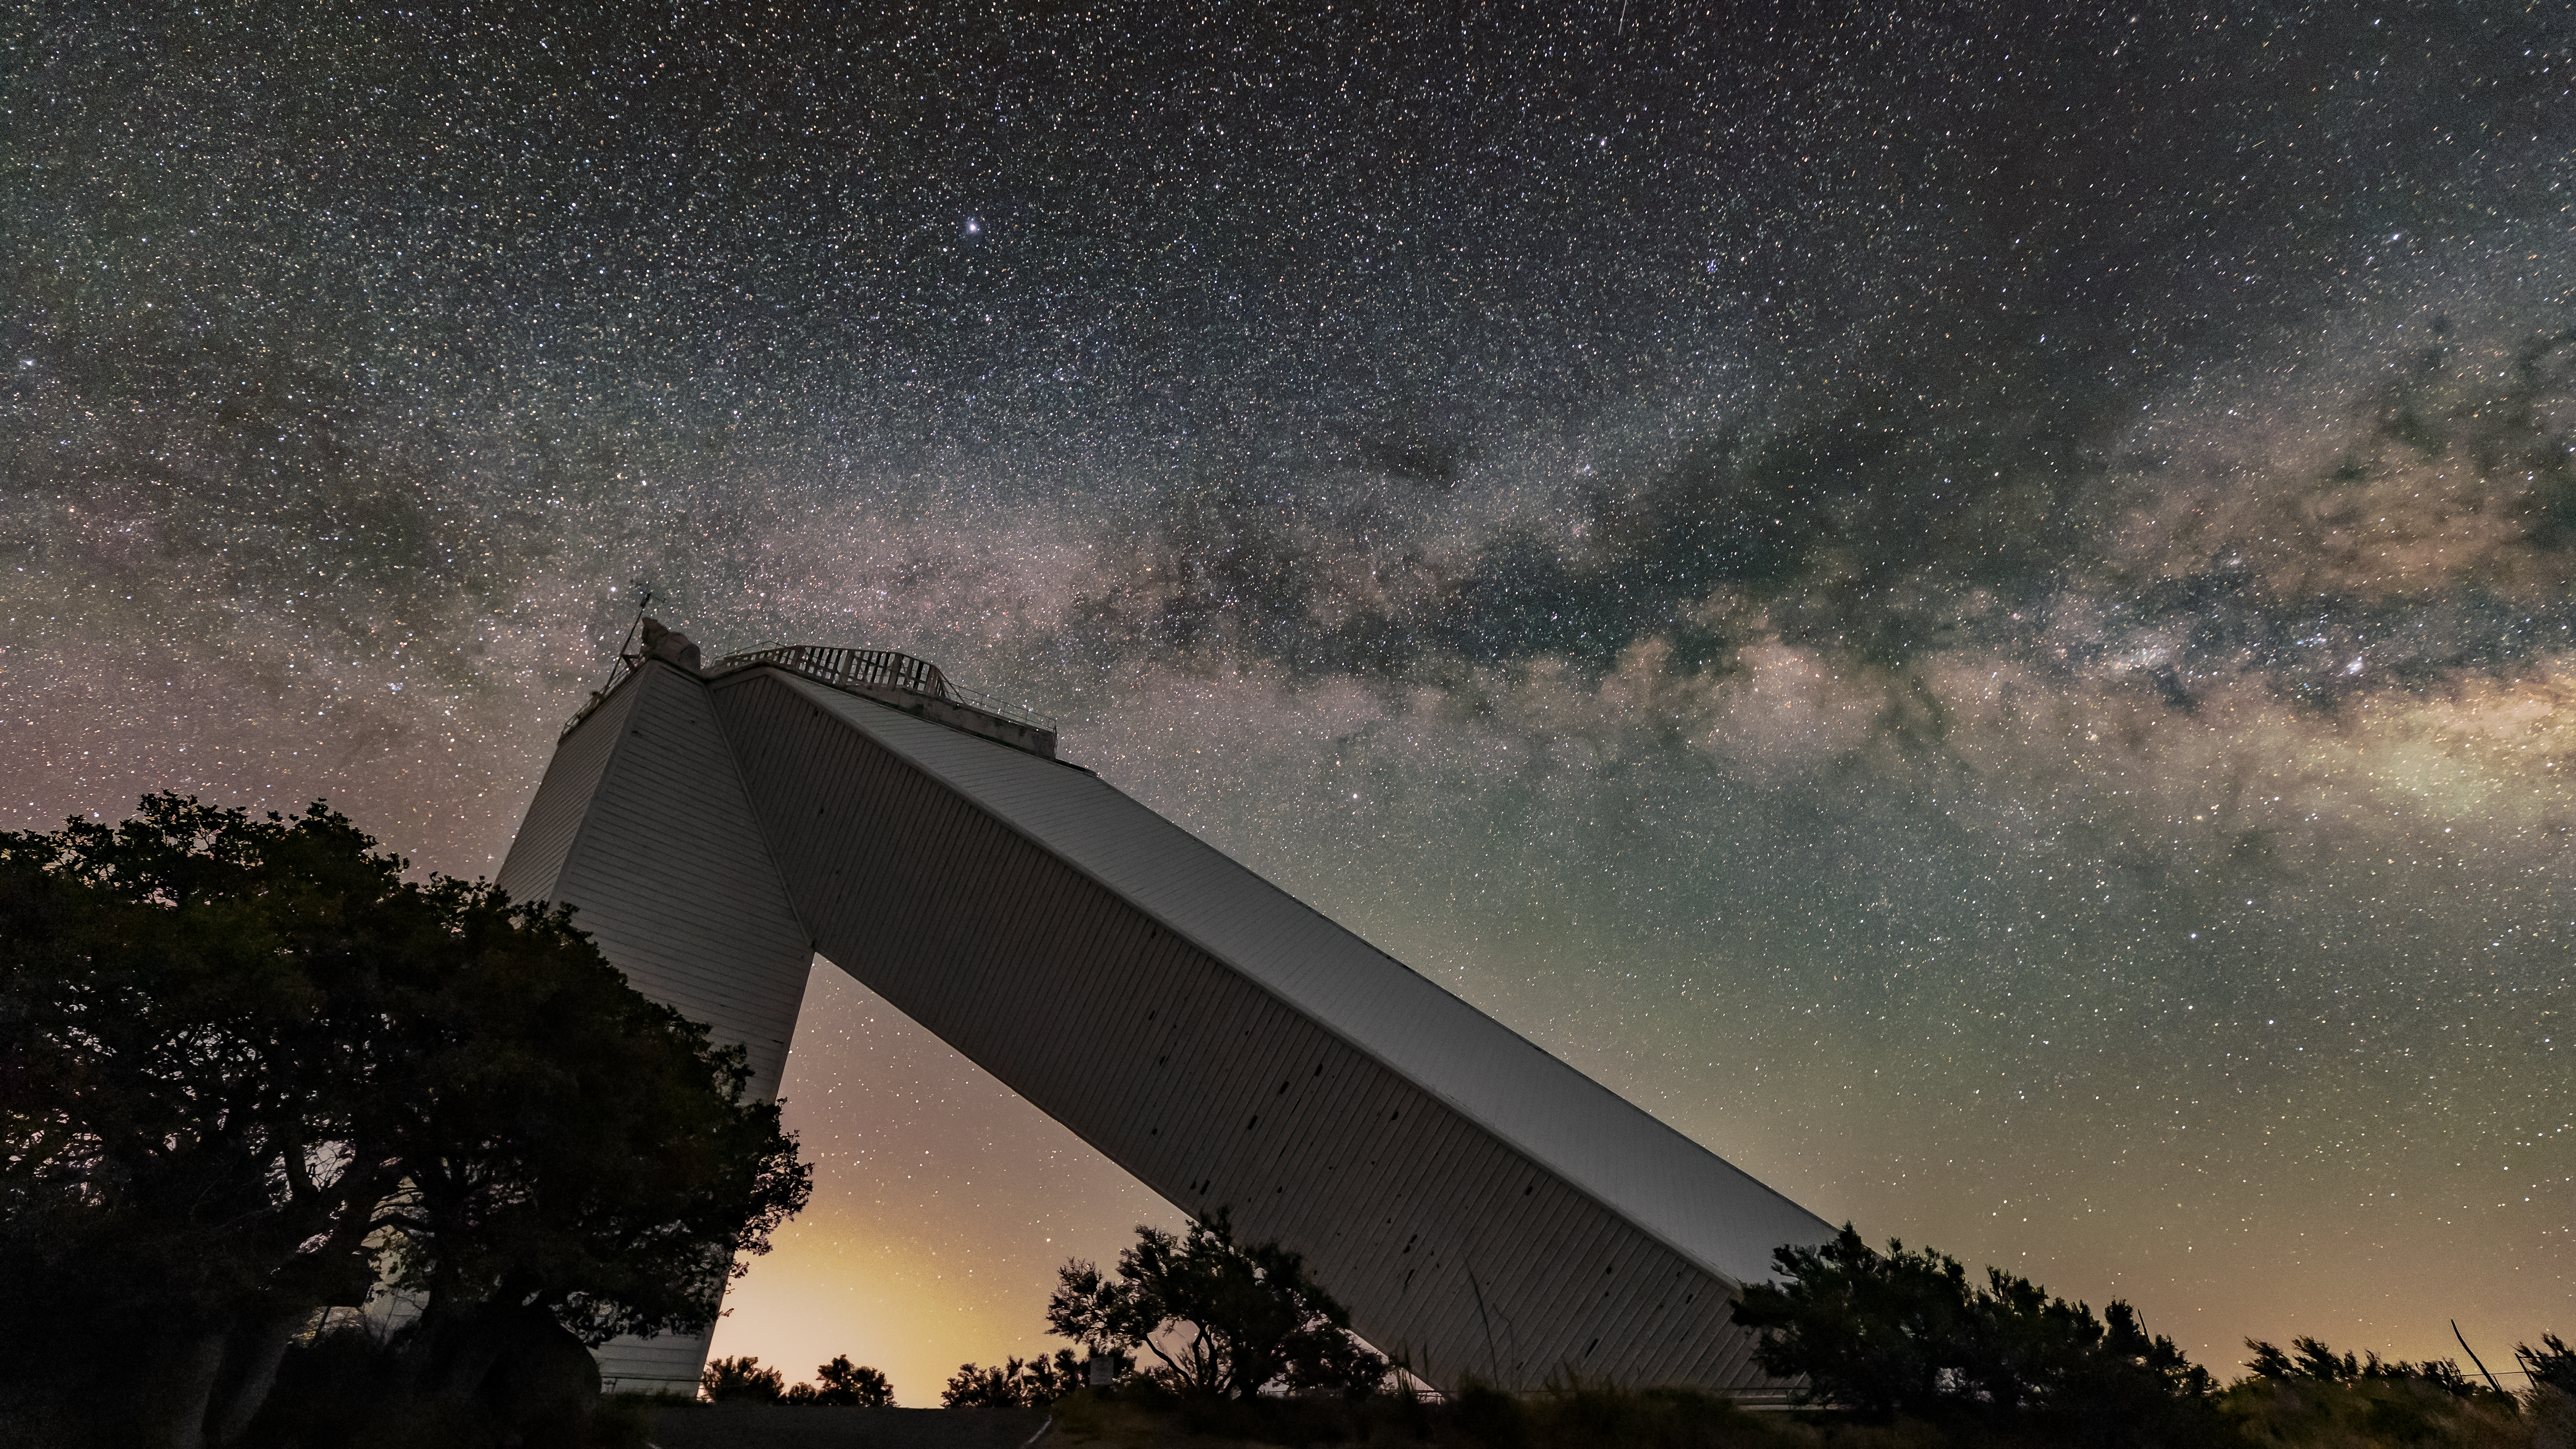

McMath-Pierce Solar Telescope and the Milky Way

The sparkling band of the Milky Way Galaxy backdrops the McMath-Pierce Solar Telescope, located at Kitt Peak National Observatory (KPNO) near Tucson, Arizona.

Credit: KPNO/NOIRLab/NSF/AURA/R.T. Sparks